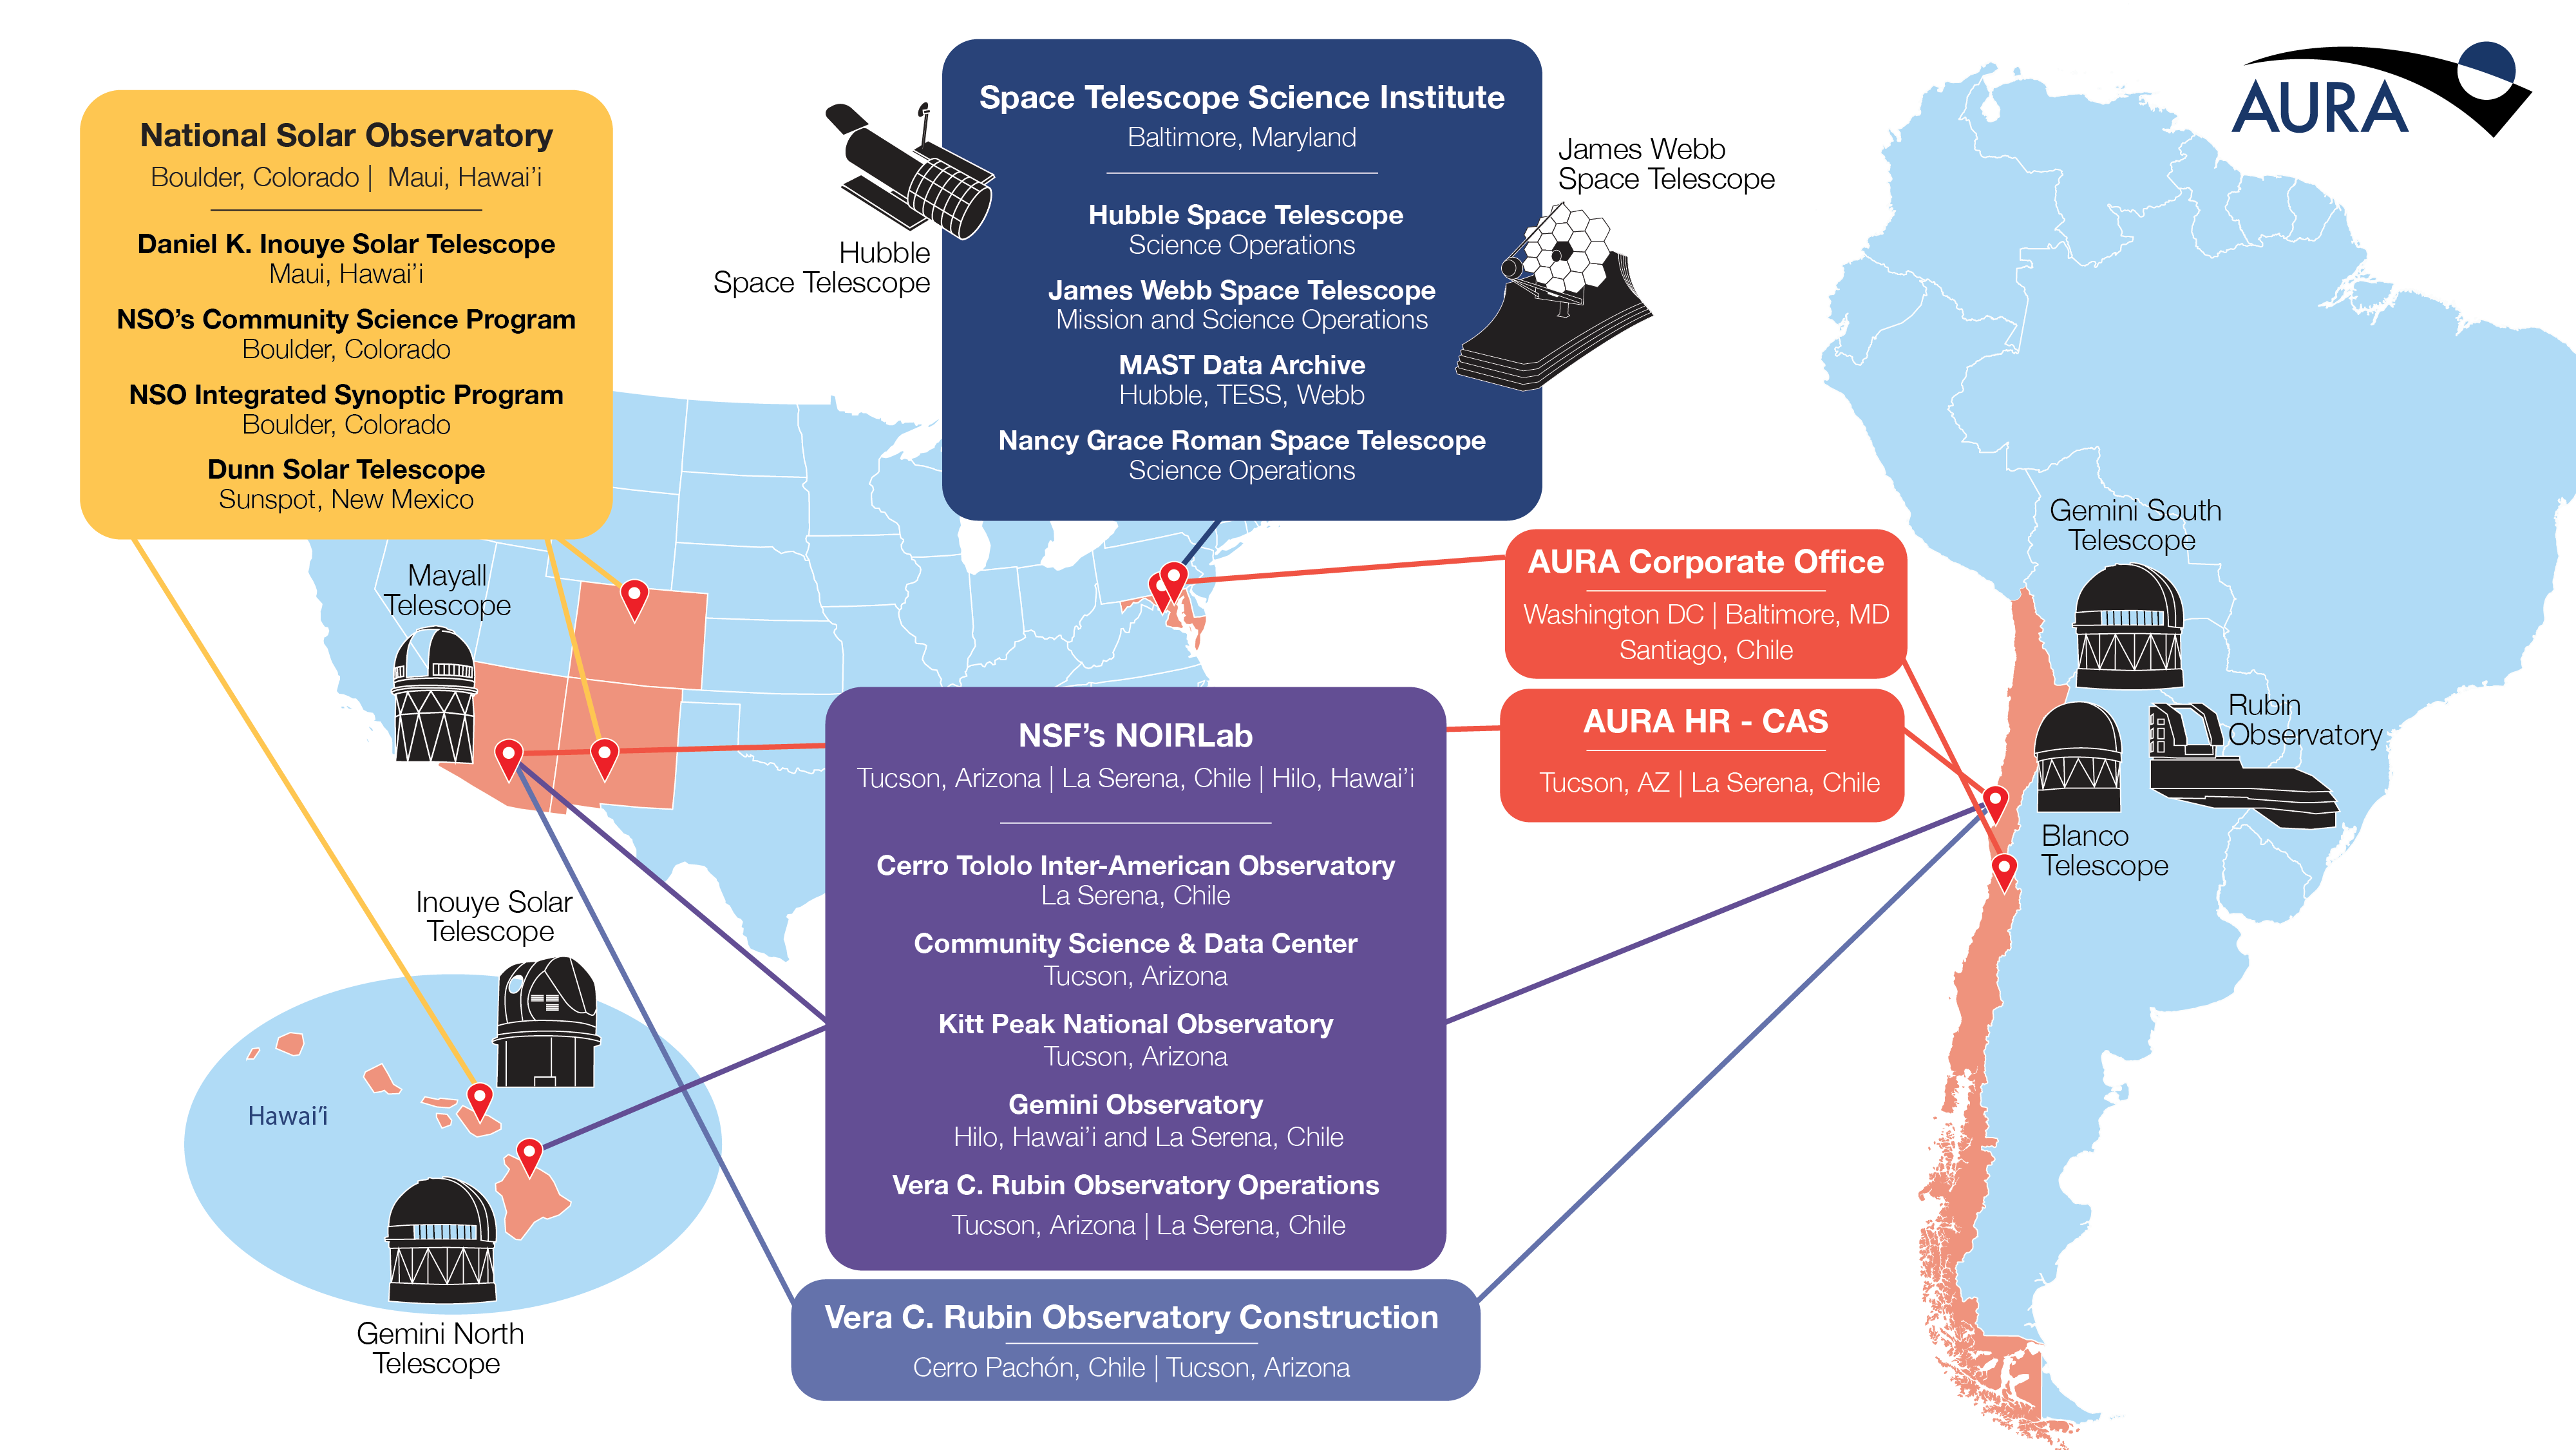

AURA astronomy centers and sites

This map shows all the AURA astronomy centers and sites in the US and Chile. Part of the Foundational Diagrams collection.

Credit: AURA/S. Lifson